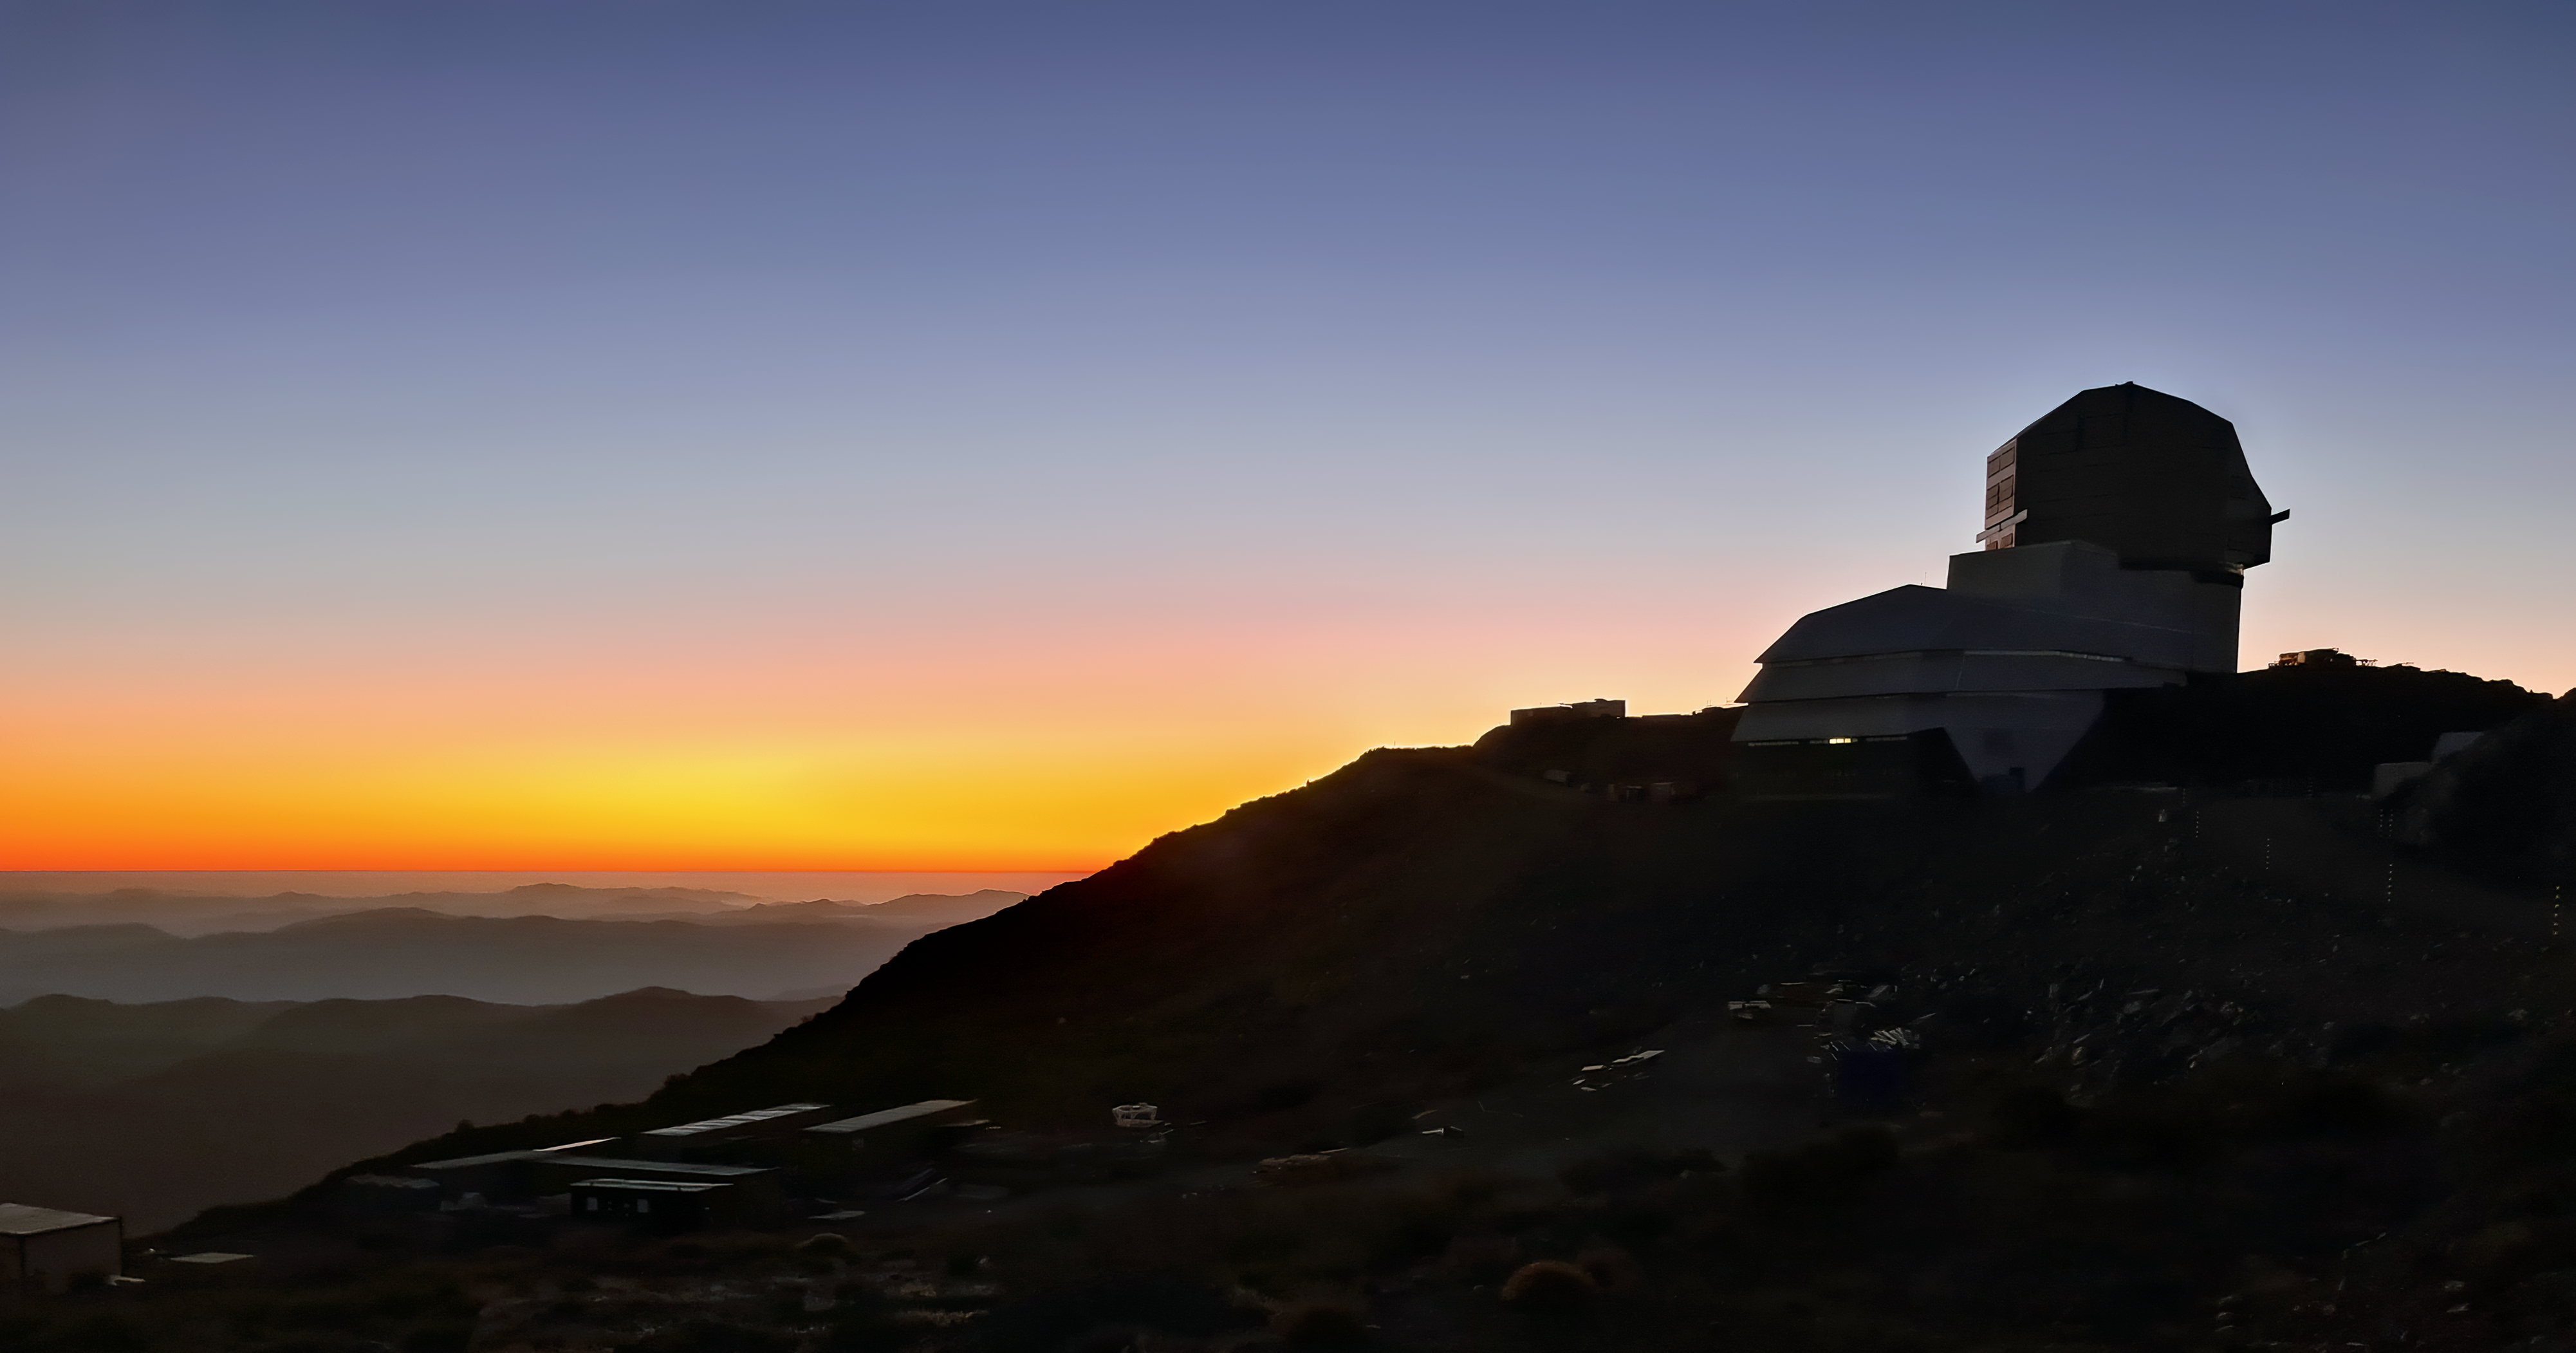

Vera C. Rubin Observatory

Twilight photo of Rubin Observatory taken in April 2021.

Credit: Rubin Obs/NSF/AURA